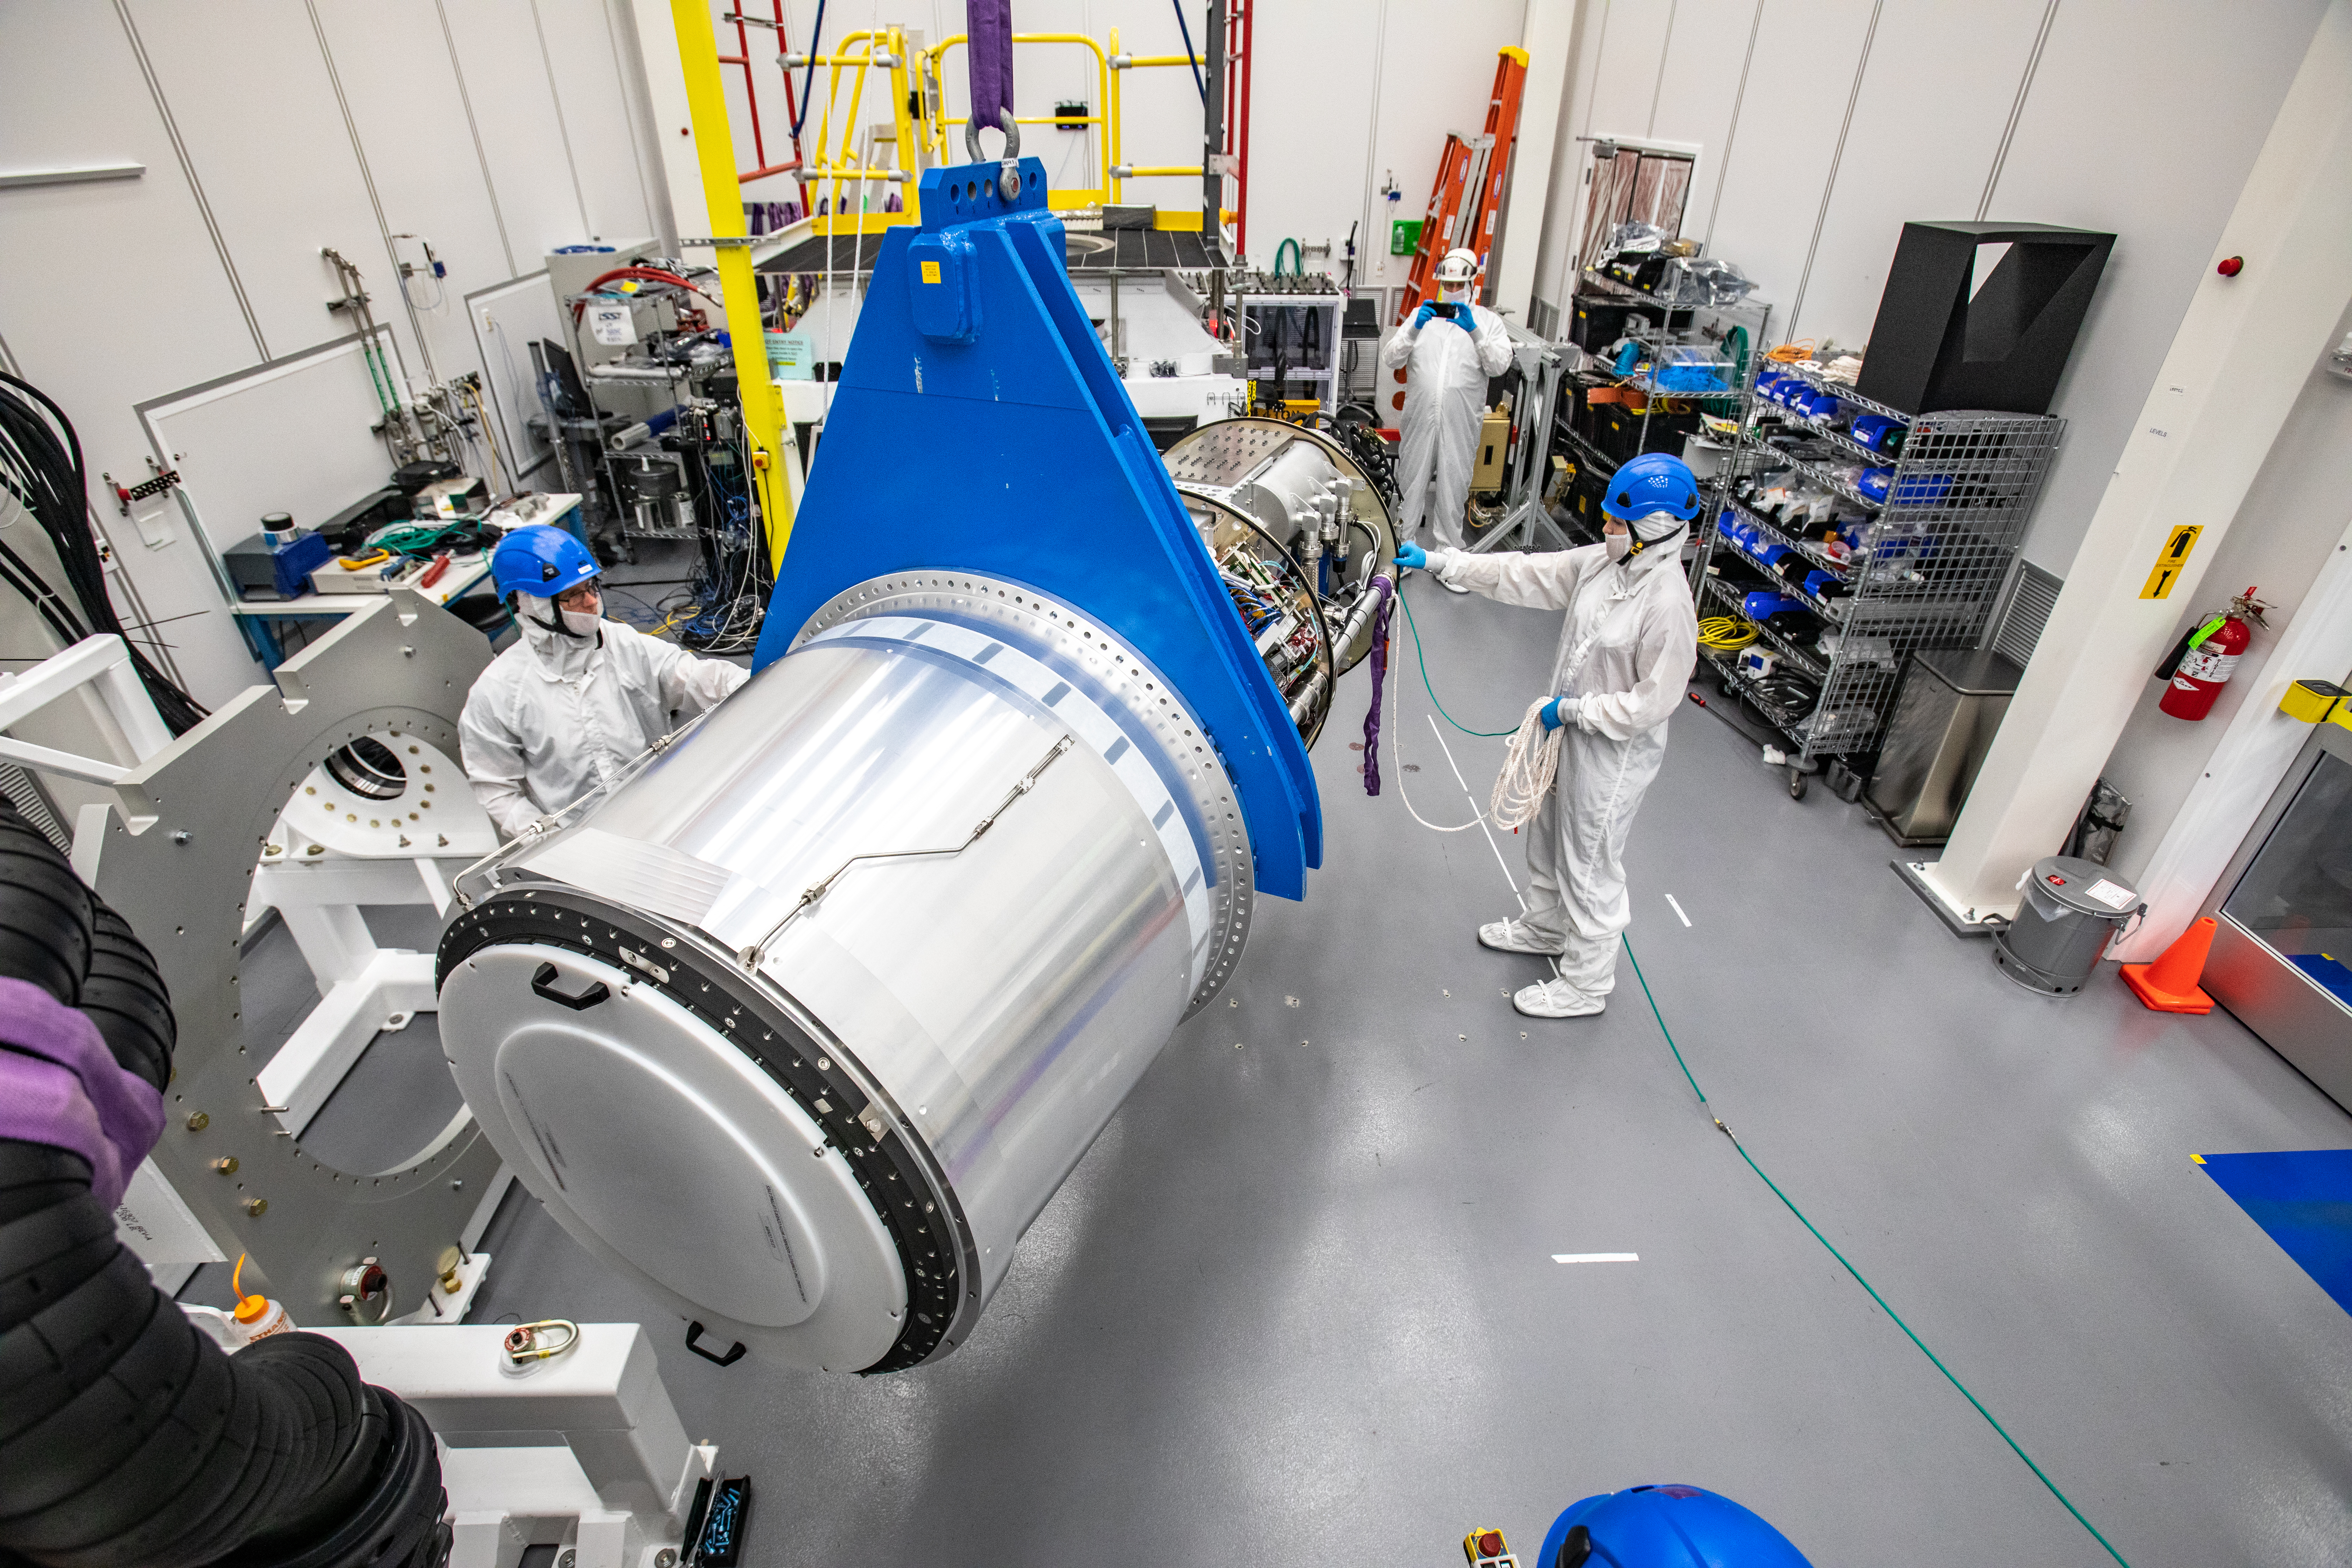

LSST Cryostat to Camera Body Lift

The LSST camera team successfully installed the cryostat to the camera body on April 8.

Credit: Jacqueline Ramseyer Orrell/SLAC National Accelerator Laboratory